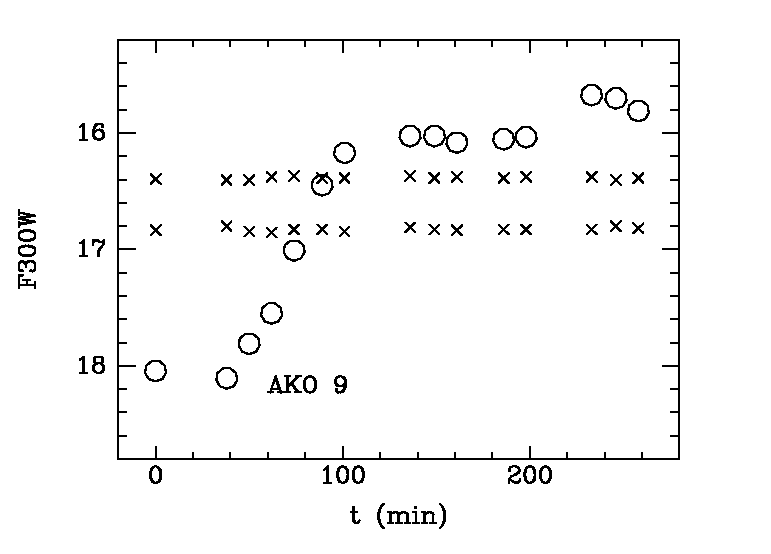

Light curve of AKO 9 in 47 Tucanae

In this diagramme are shown the light curves (change of light intensity with time) for the binary system AKO 9 (o) and two other stars (x) with constant brightness in the southern globular cluster 47 Tucanae.

The ultraviolet magnitude of AKO 9 was U ~ 18 at the time of the first observation. The subsequent rise was very fast: 2.1 magnitudes in 1 hour. It then remained constant for about 2 hours before increasing by another 0.5 mag.

The observations ended with the system in this bright state. It is not known if and when it reverted to its normal state. At the end of these observations, AKO 9 was the brightest ultraviolet source in the core of the cluster.

Credit: ESO